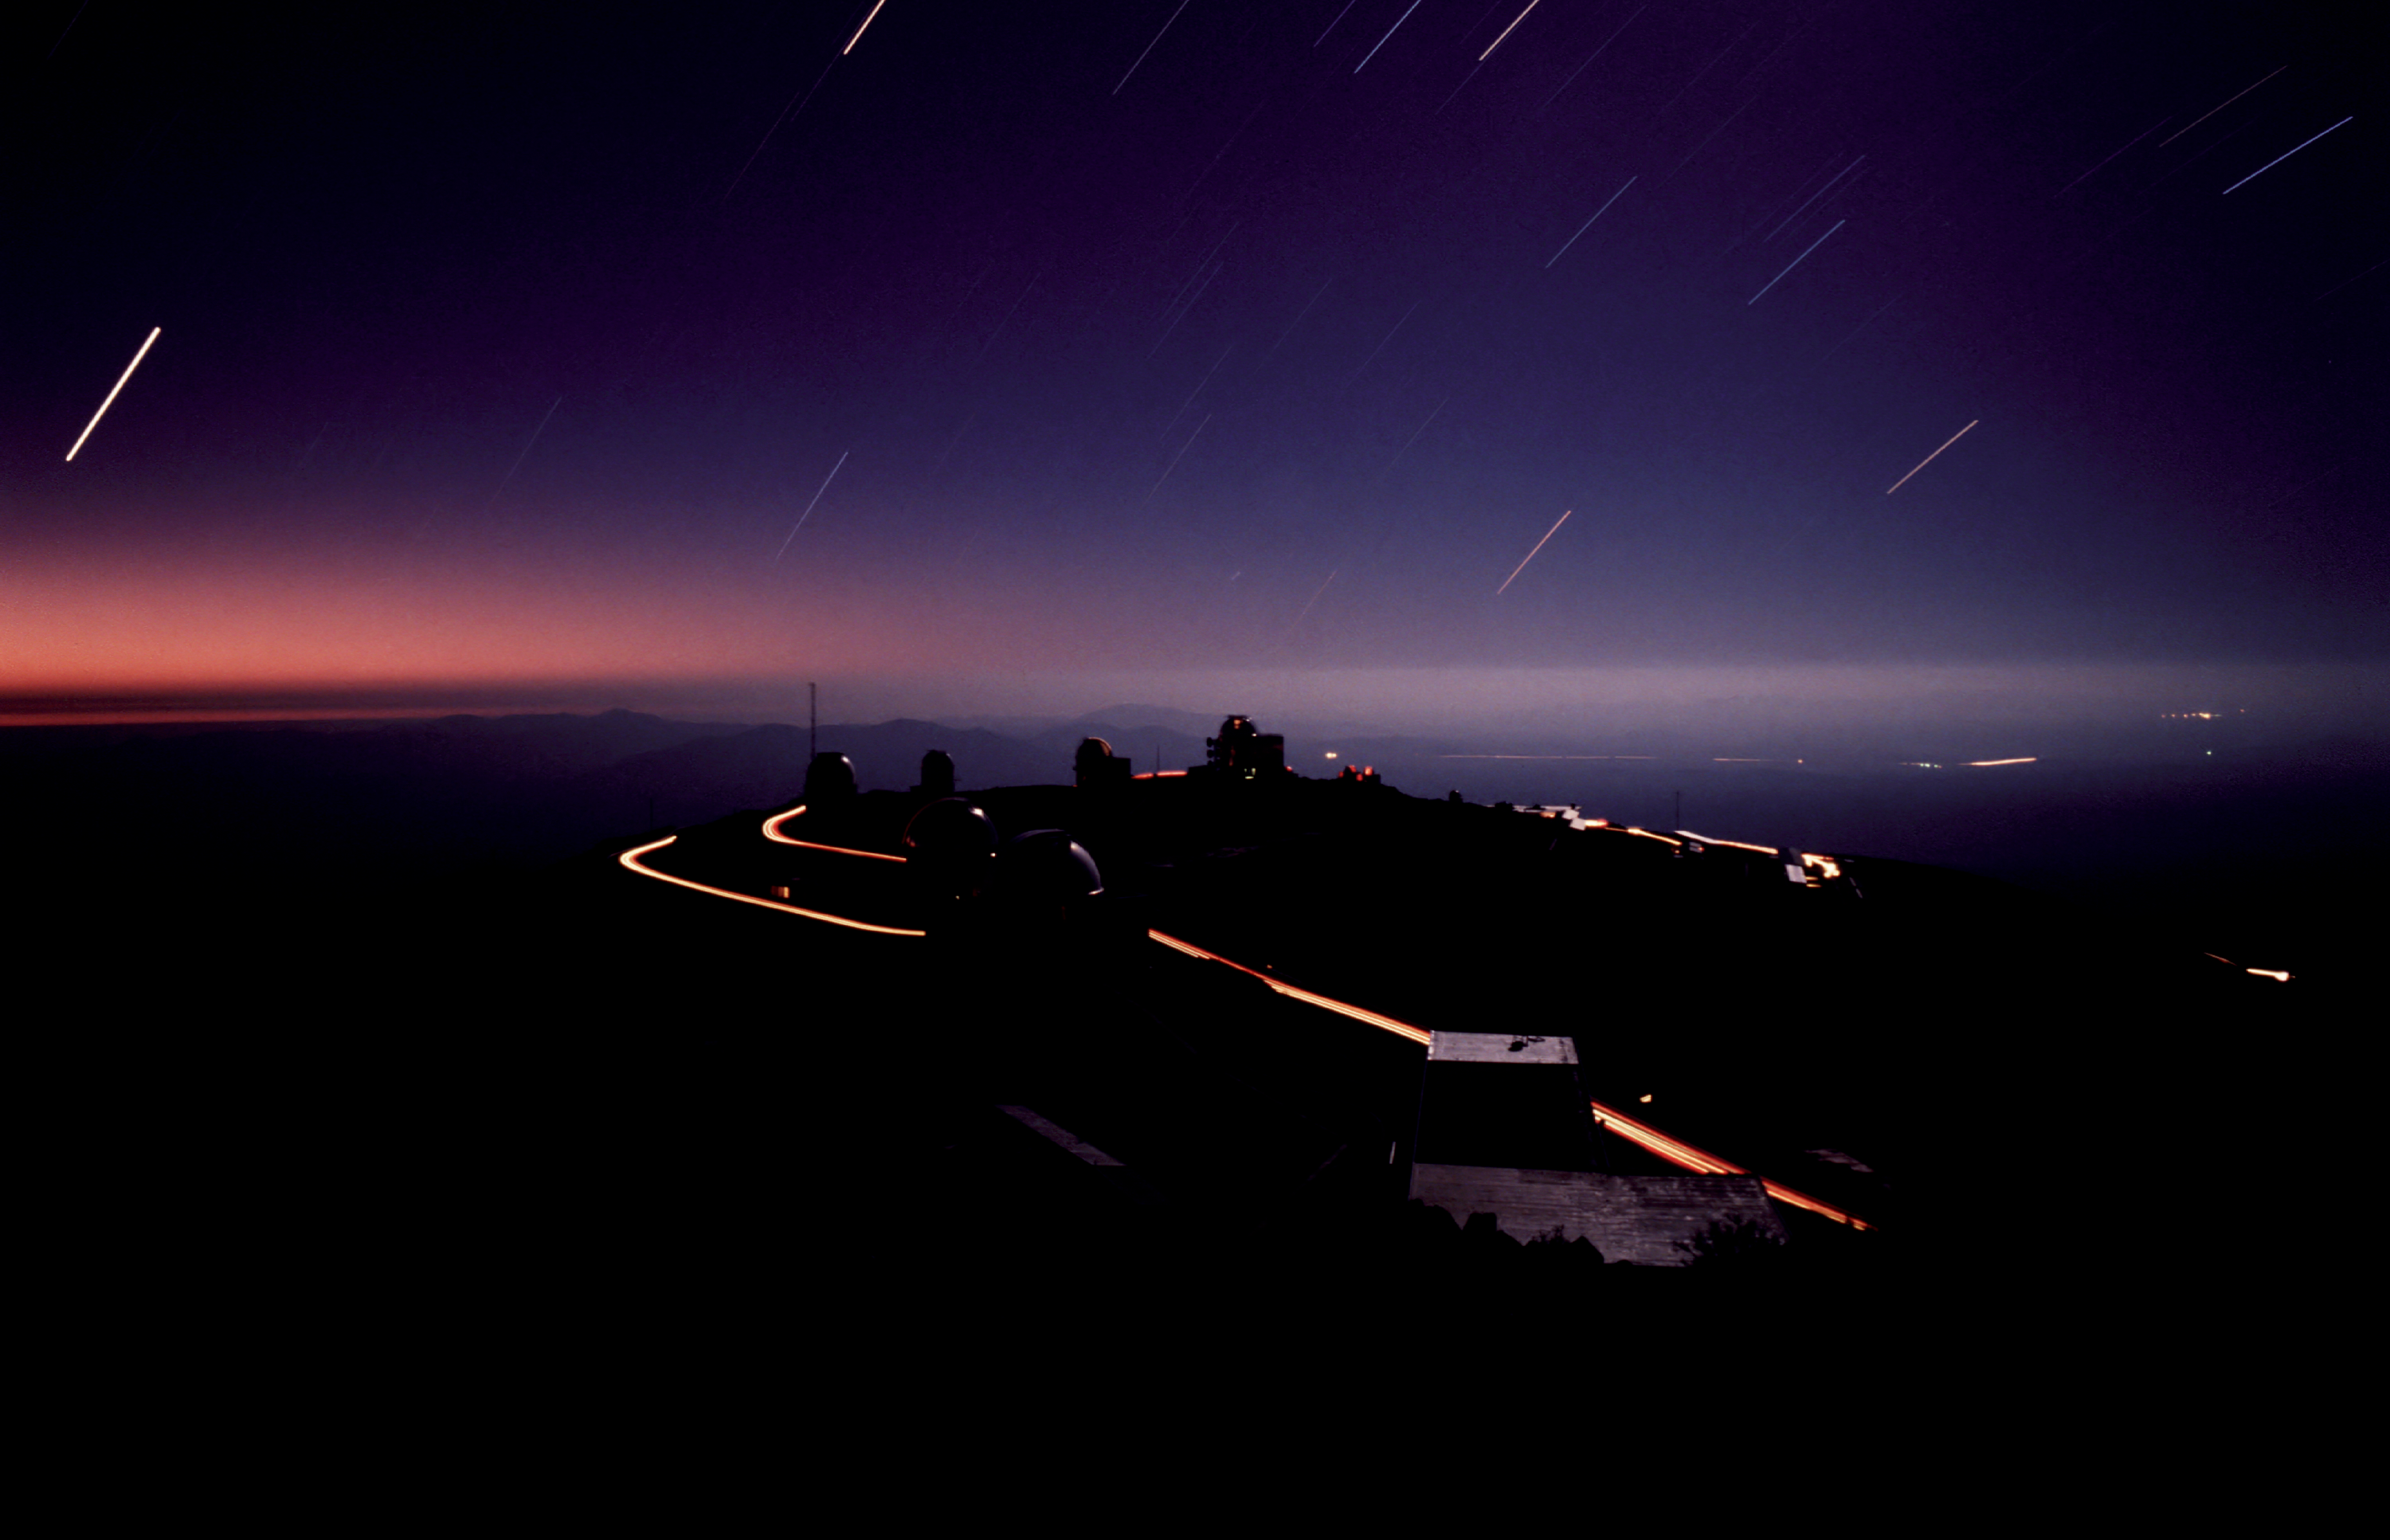

Moonlit La Silla

This long exposure was taken from the 3.6m telescope. Because of the rotation of the Earth during this long exposure, the stars appear as trails in the sky. Cars driving between the telescopes have left the bright lines along the road. Notice the very dim headlights used to drive at night on this dark side, so not to disturb the observations.

Credit: ESO/C.Madsen